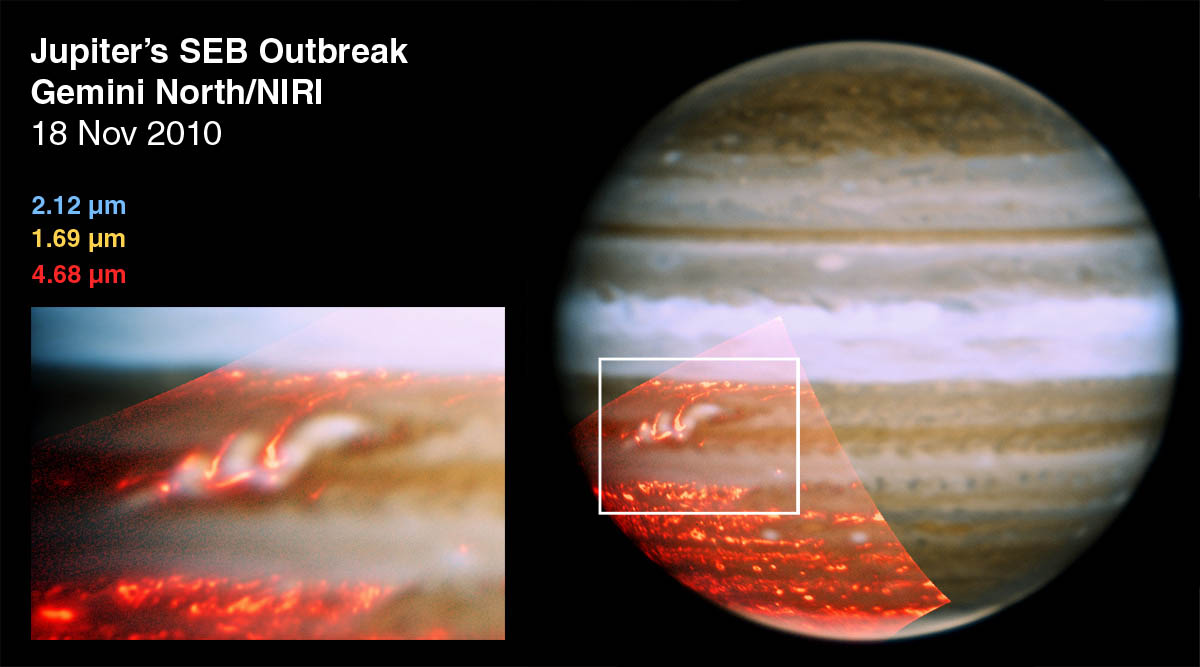

Jupiter's SEB Outbreak

This image is a composite of three color images taken on Nov. 18, 2010, by the Gemini North telescope in Hawaii. The composite image shows a belt that had previously vanished in Jupiter's atmosphere is now reappearing.

Credit: NASA/JPL/UCB/International Gemini Observatory/AURA